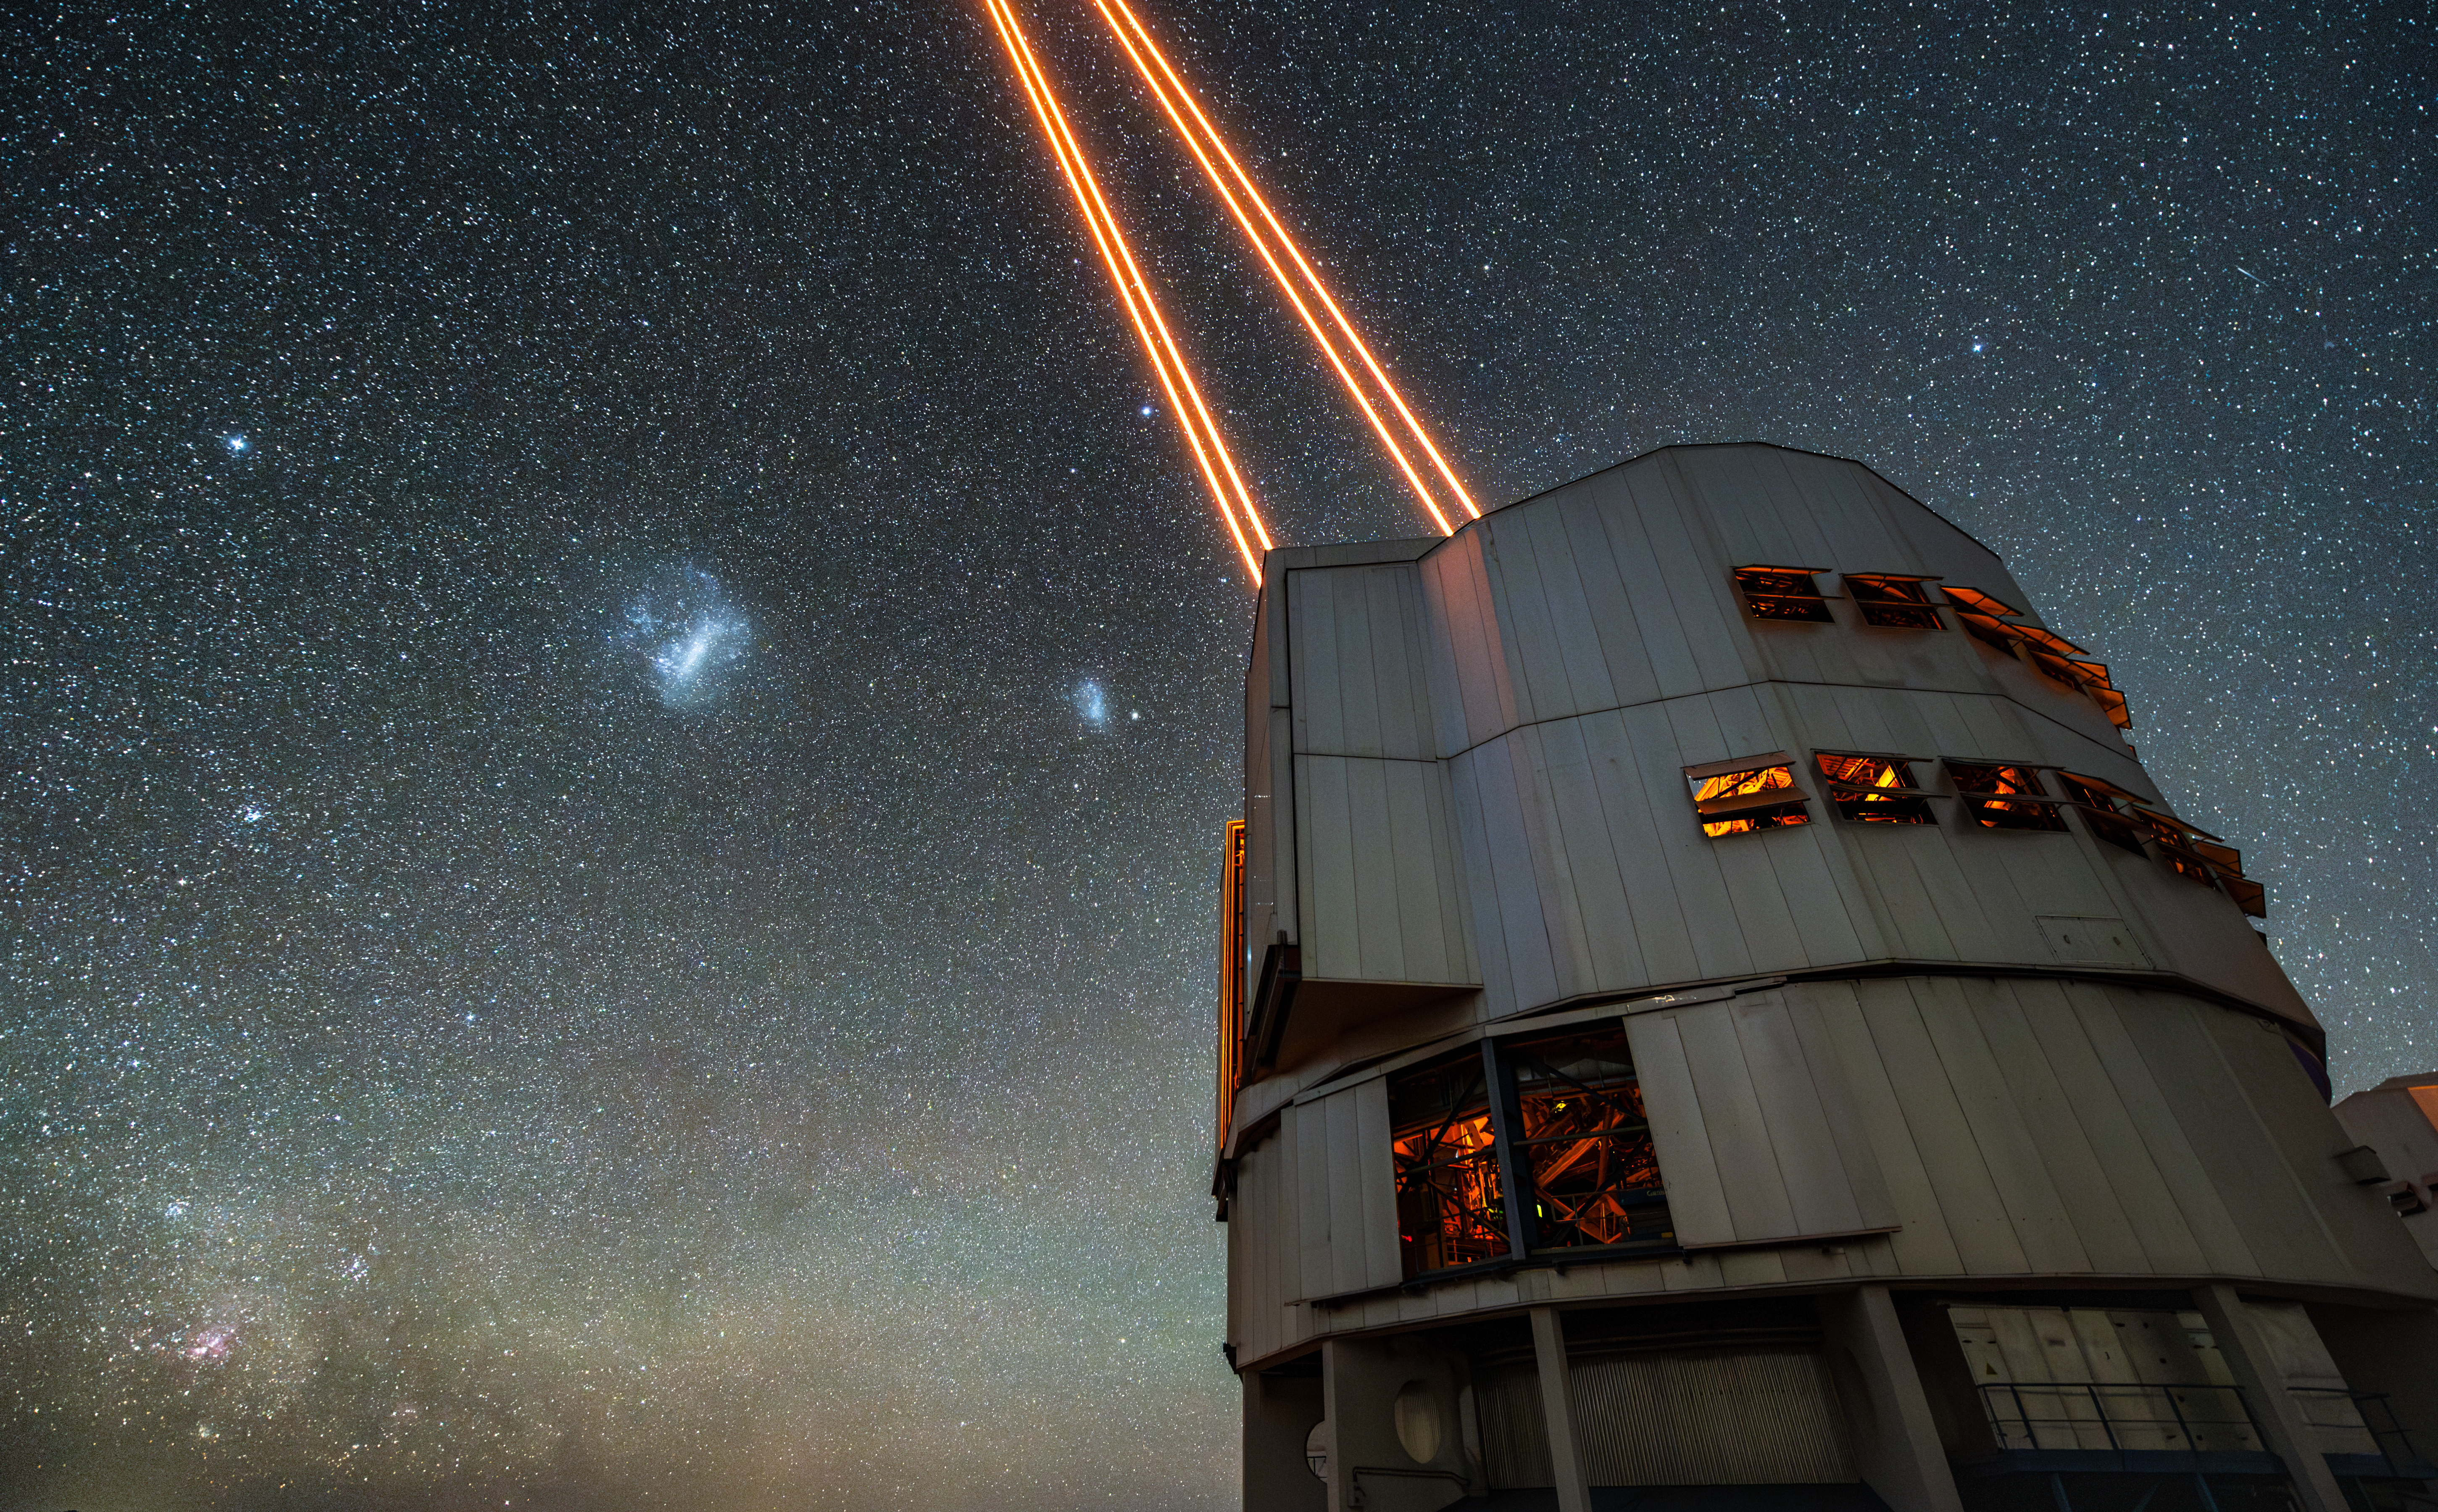

Laser Guide Star in Paranal

The night sky is full of stars, but there are other astronomical objects visible in this picture taken at Paranal Observatory. The pinkish nebula at the very bottom on the left is the Carina nebula. Further up, there is a bluish bright star: it is Canopus, the second-brightest star in the night sky. Over to the right of Canopus, the two bluish clouds of the Large and Small Magellanic Clouds, two irregular neighbouring galaxies of the Milky Way, can be seen. To observe these and other celestial objects in greater detail, the biggest barrier for ground-based telescopes is the turbulence of Earth’s atmosphere, which makes astronomical images blurry. But the ESO’s Very Large Telescope’s (VLT) adaptive-optics system can solve this issue, and the lasers of the Laser Guide Stars Facility installed on the VLT’s Unit Telescope 4 play a key role. These lasers excite the sodium atoms in the atmosphere, which in turn emit light that is affected by the irregular air motions in the same way as the light from stars. The light is collected by the telescope and can be used by the VLT’s adaptive-optics system to measure the distortions introduced by the atmosphere and then to correct for them.

Credit: ESO